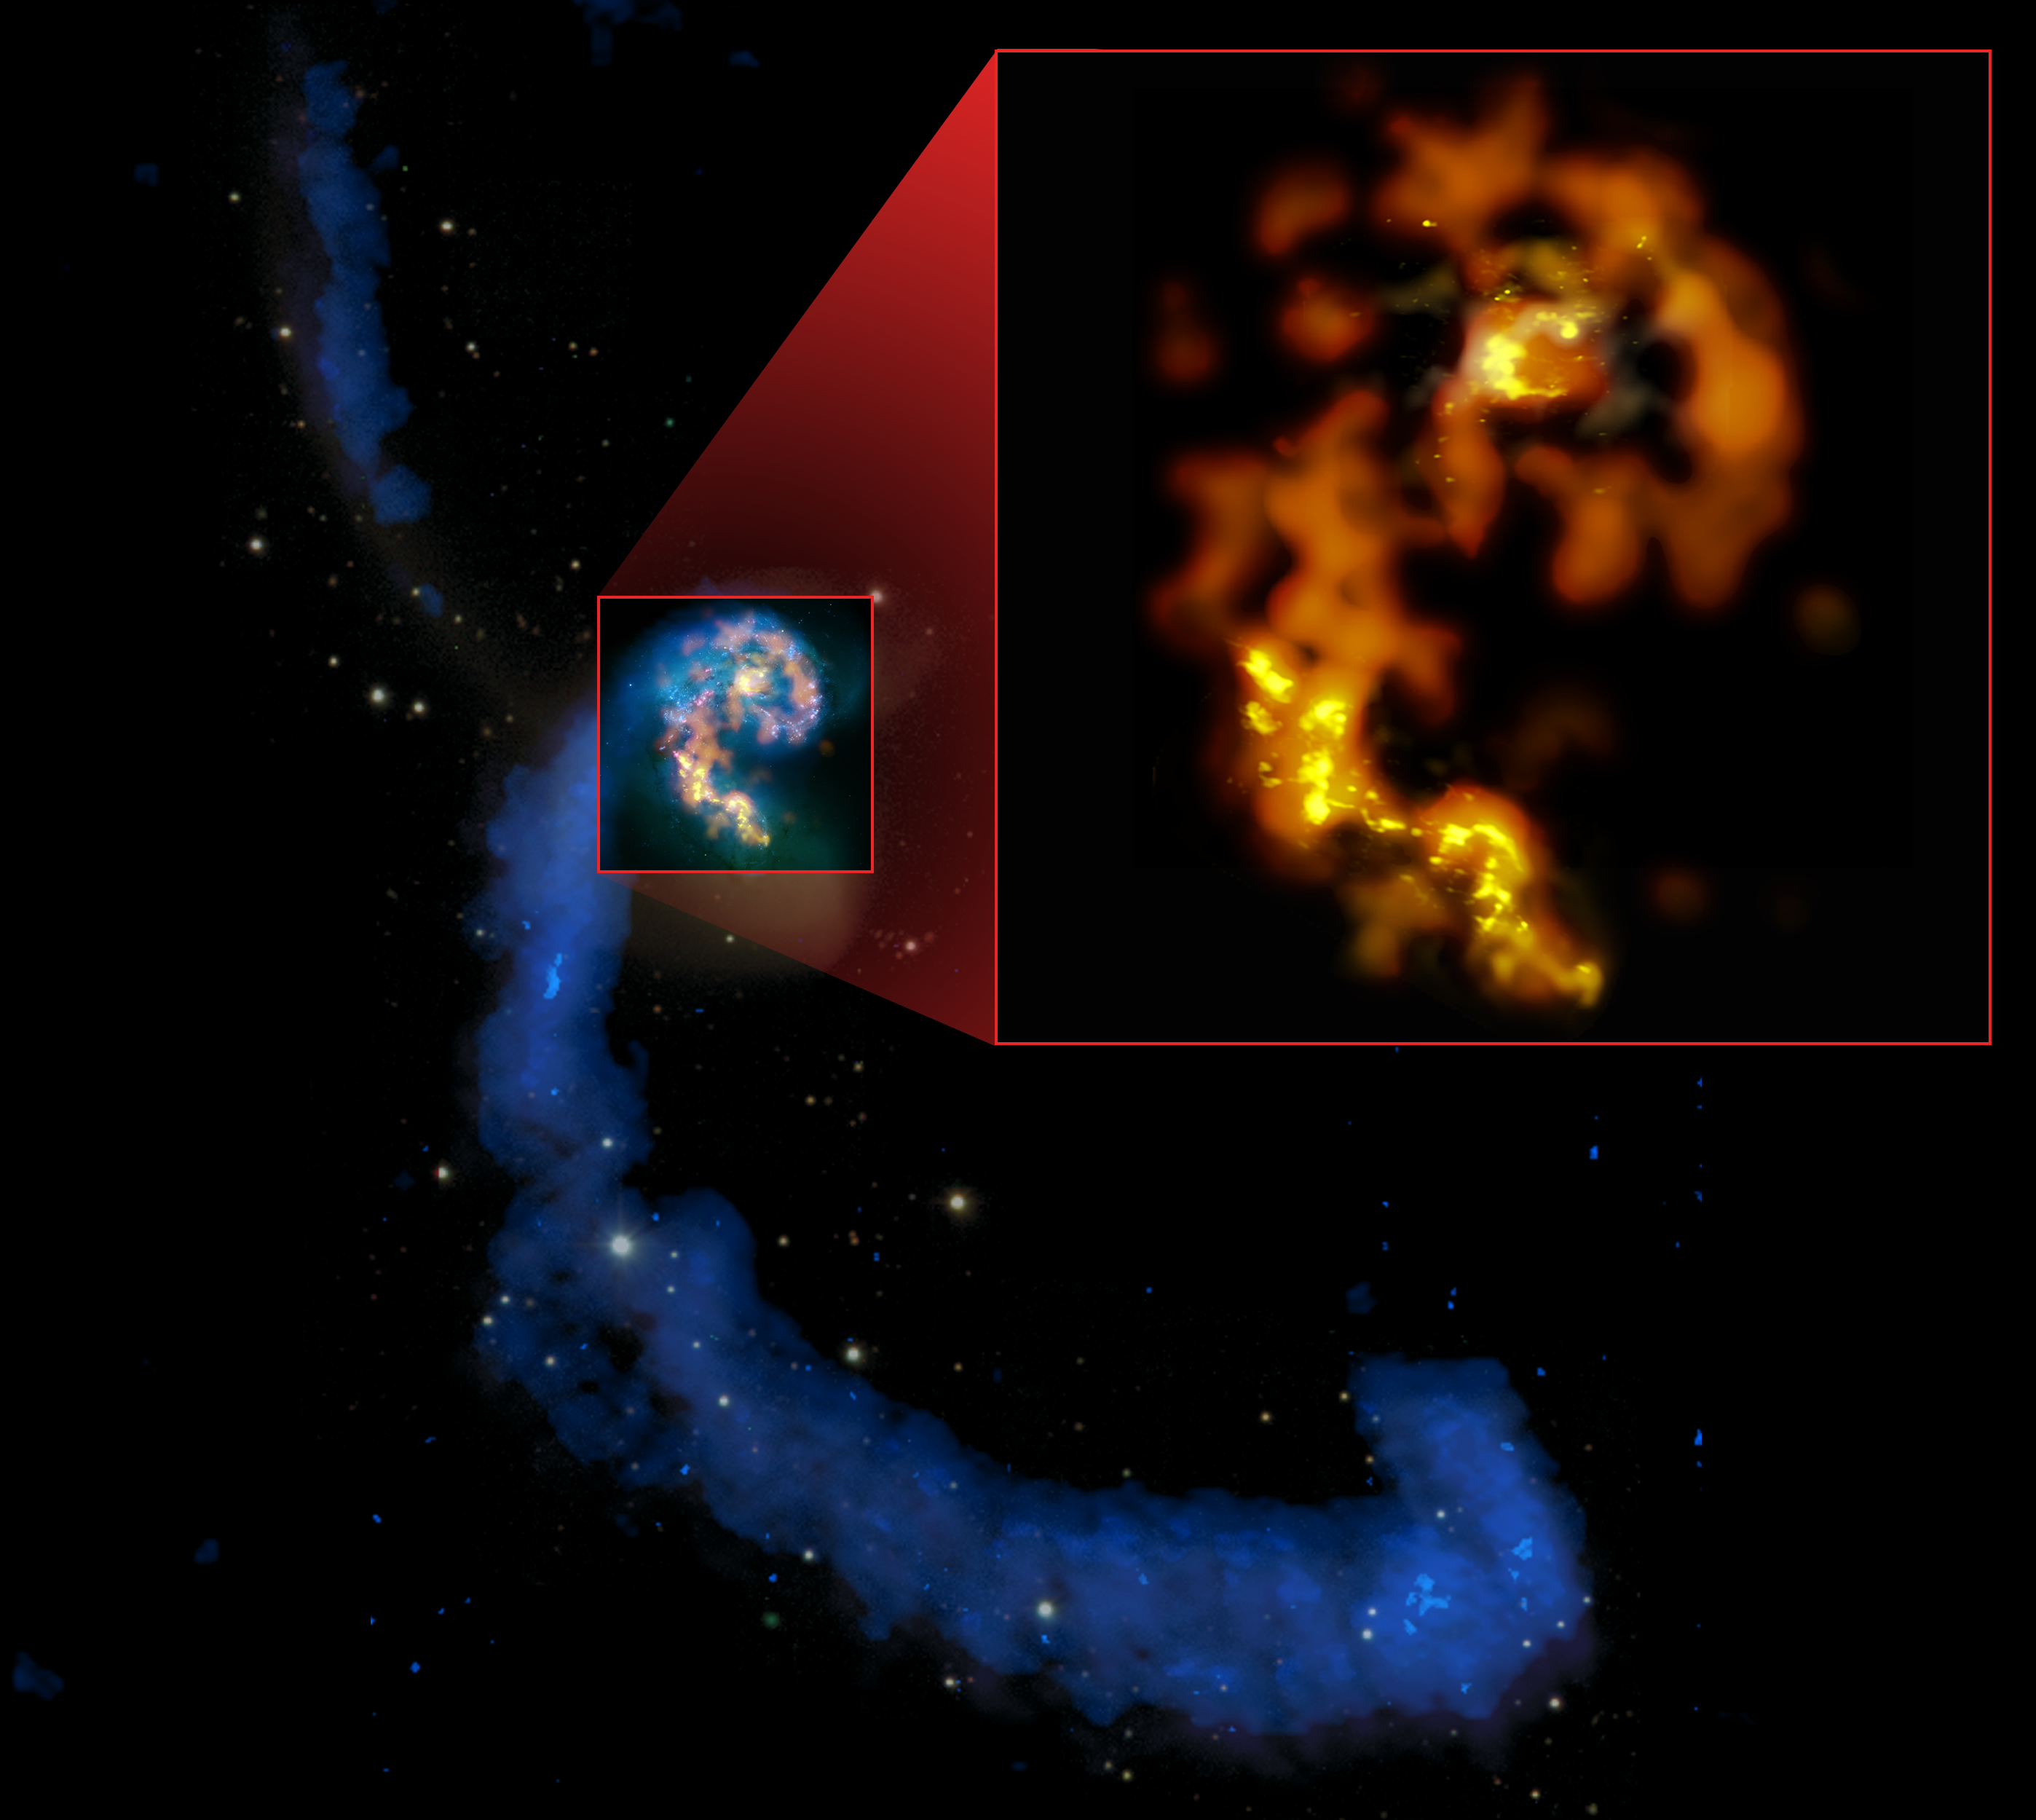

Antennae Galaxies

Hard to believe that this was once a pair of spiral galaxies. Undergoing a violent merger, the well-named Antennae Galaxies are quite a spectacle to radio telescopes. In blue are the data from the VLA, showing the trails of hydrogen stripped from the outer arms of the two spirals. In orange and gold (inset) are the data from ALMA showing the areas of star formation caused by the collision of gas and dust clouds.

Credit: B. Saxton (NRAO/AUI/NSF) from data provided by ALMA (ESO/NAOJ/NRAO) and NASA/ESA